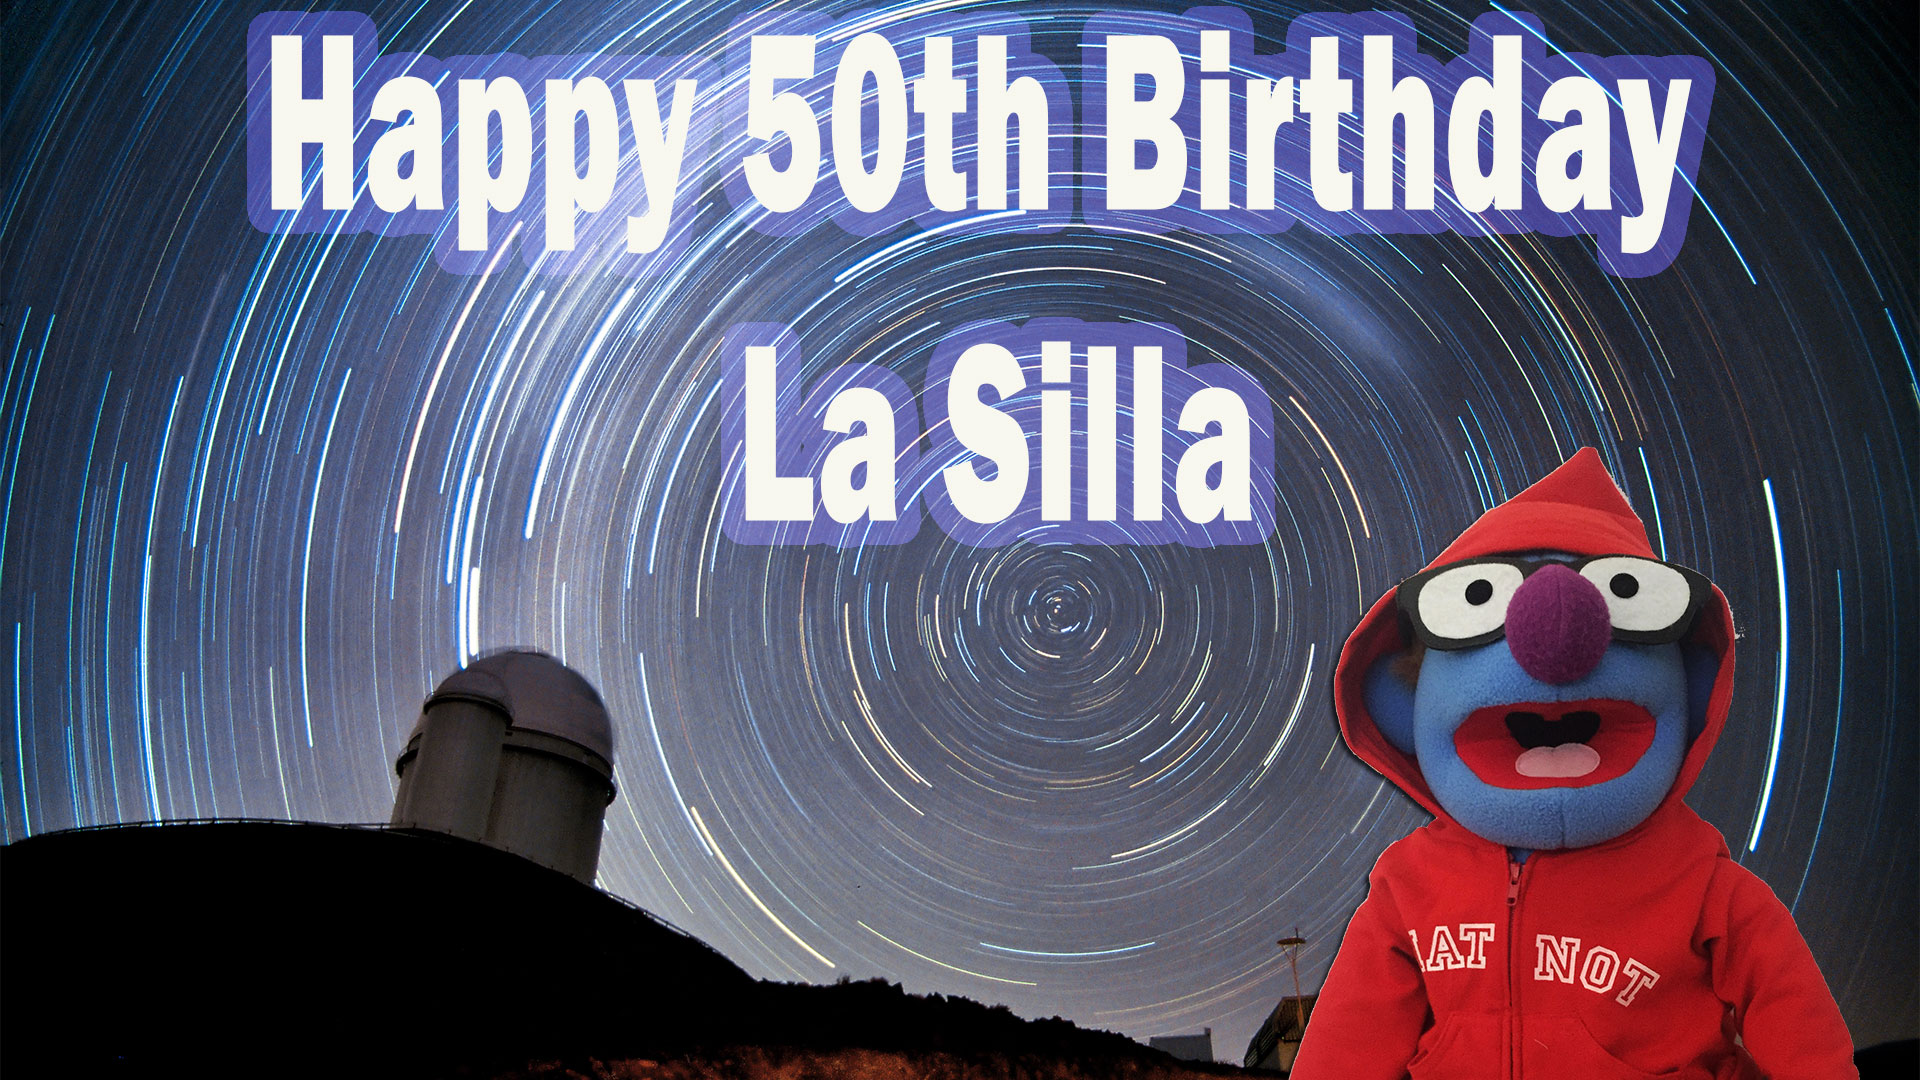

Frame from winning video entry

A frame from the winning video entry in the La Silla Total Eclipse 2019 Public Competition.

Credit: Norédine Benazdia/ESO